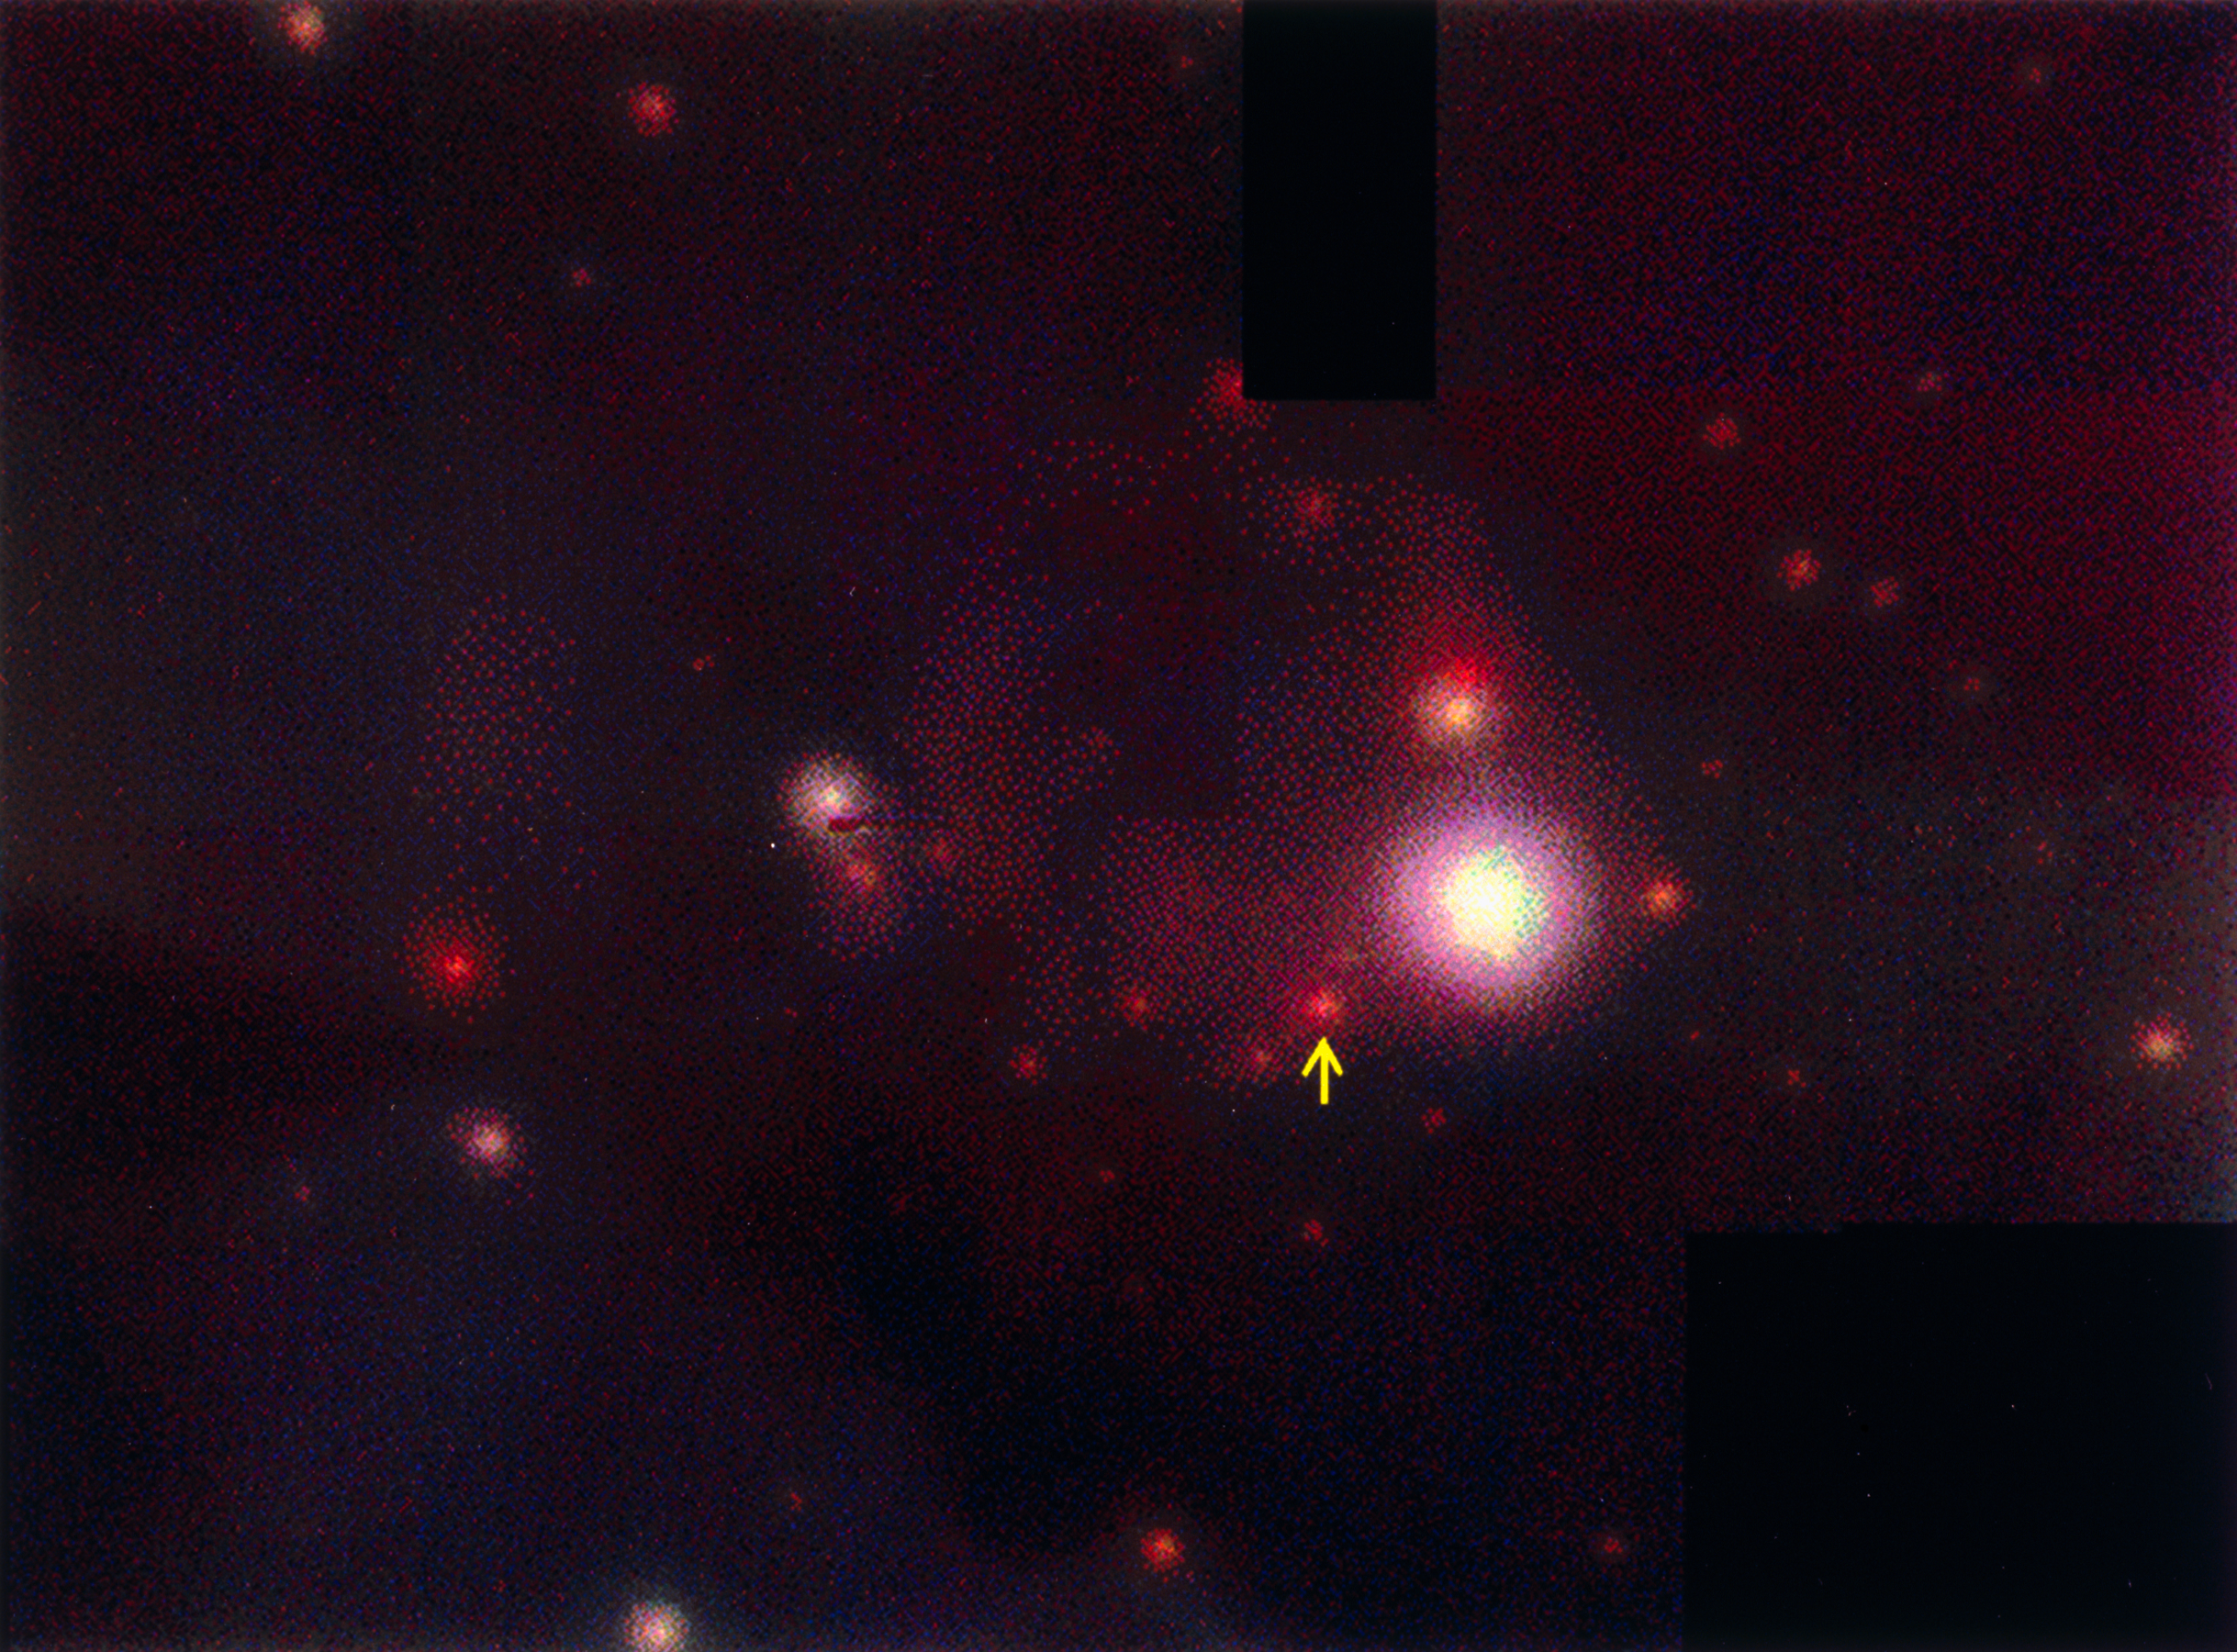

ADONIS mosaic of the Her 36 area in M8

This photo shows a true-colour, composite mosaic of several ADONIS near-infrared frames, covering a 35 x 26 arcsec area around a newly found star in the Lagoon Nebula. This spectacular interstellar nebula, also known as Messier 8 or M8 is see in the direction of the southern constellation of Sagittarius.

The brightest object in this area, the star Her 36, is surrounded by a dense cluster of (young) stars. The arrow points to the central star of G5.97-1.17, an ultra-compact HII-region (UCHR). Observations described in ESO Press Release eso9708 (9 April 1997) have shown that this star is surrounded by a proplyd (PROto-PLanetarY Disk).

The colour coding corresponds to the three wavelength regions of the frames used to make the mosaic, i.e. blue represents the J-filtre (at 1.2 microns), green the H-filter (1.6 microns) and red the K-filtre (2.2 microns). In this image, hot stars appear white and cool ones red.

Credit: ESO